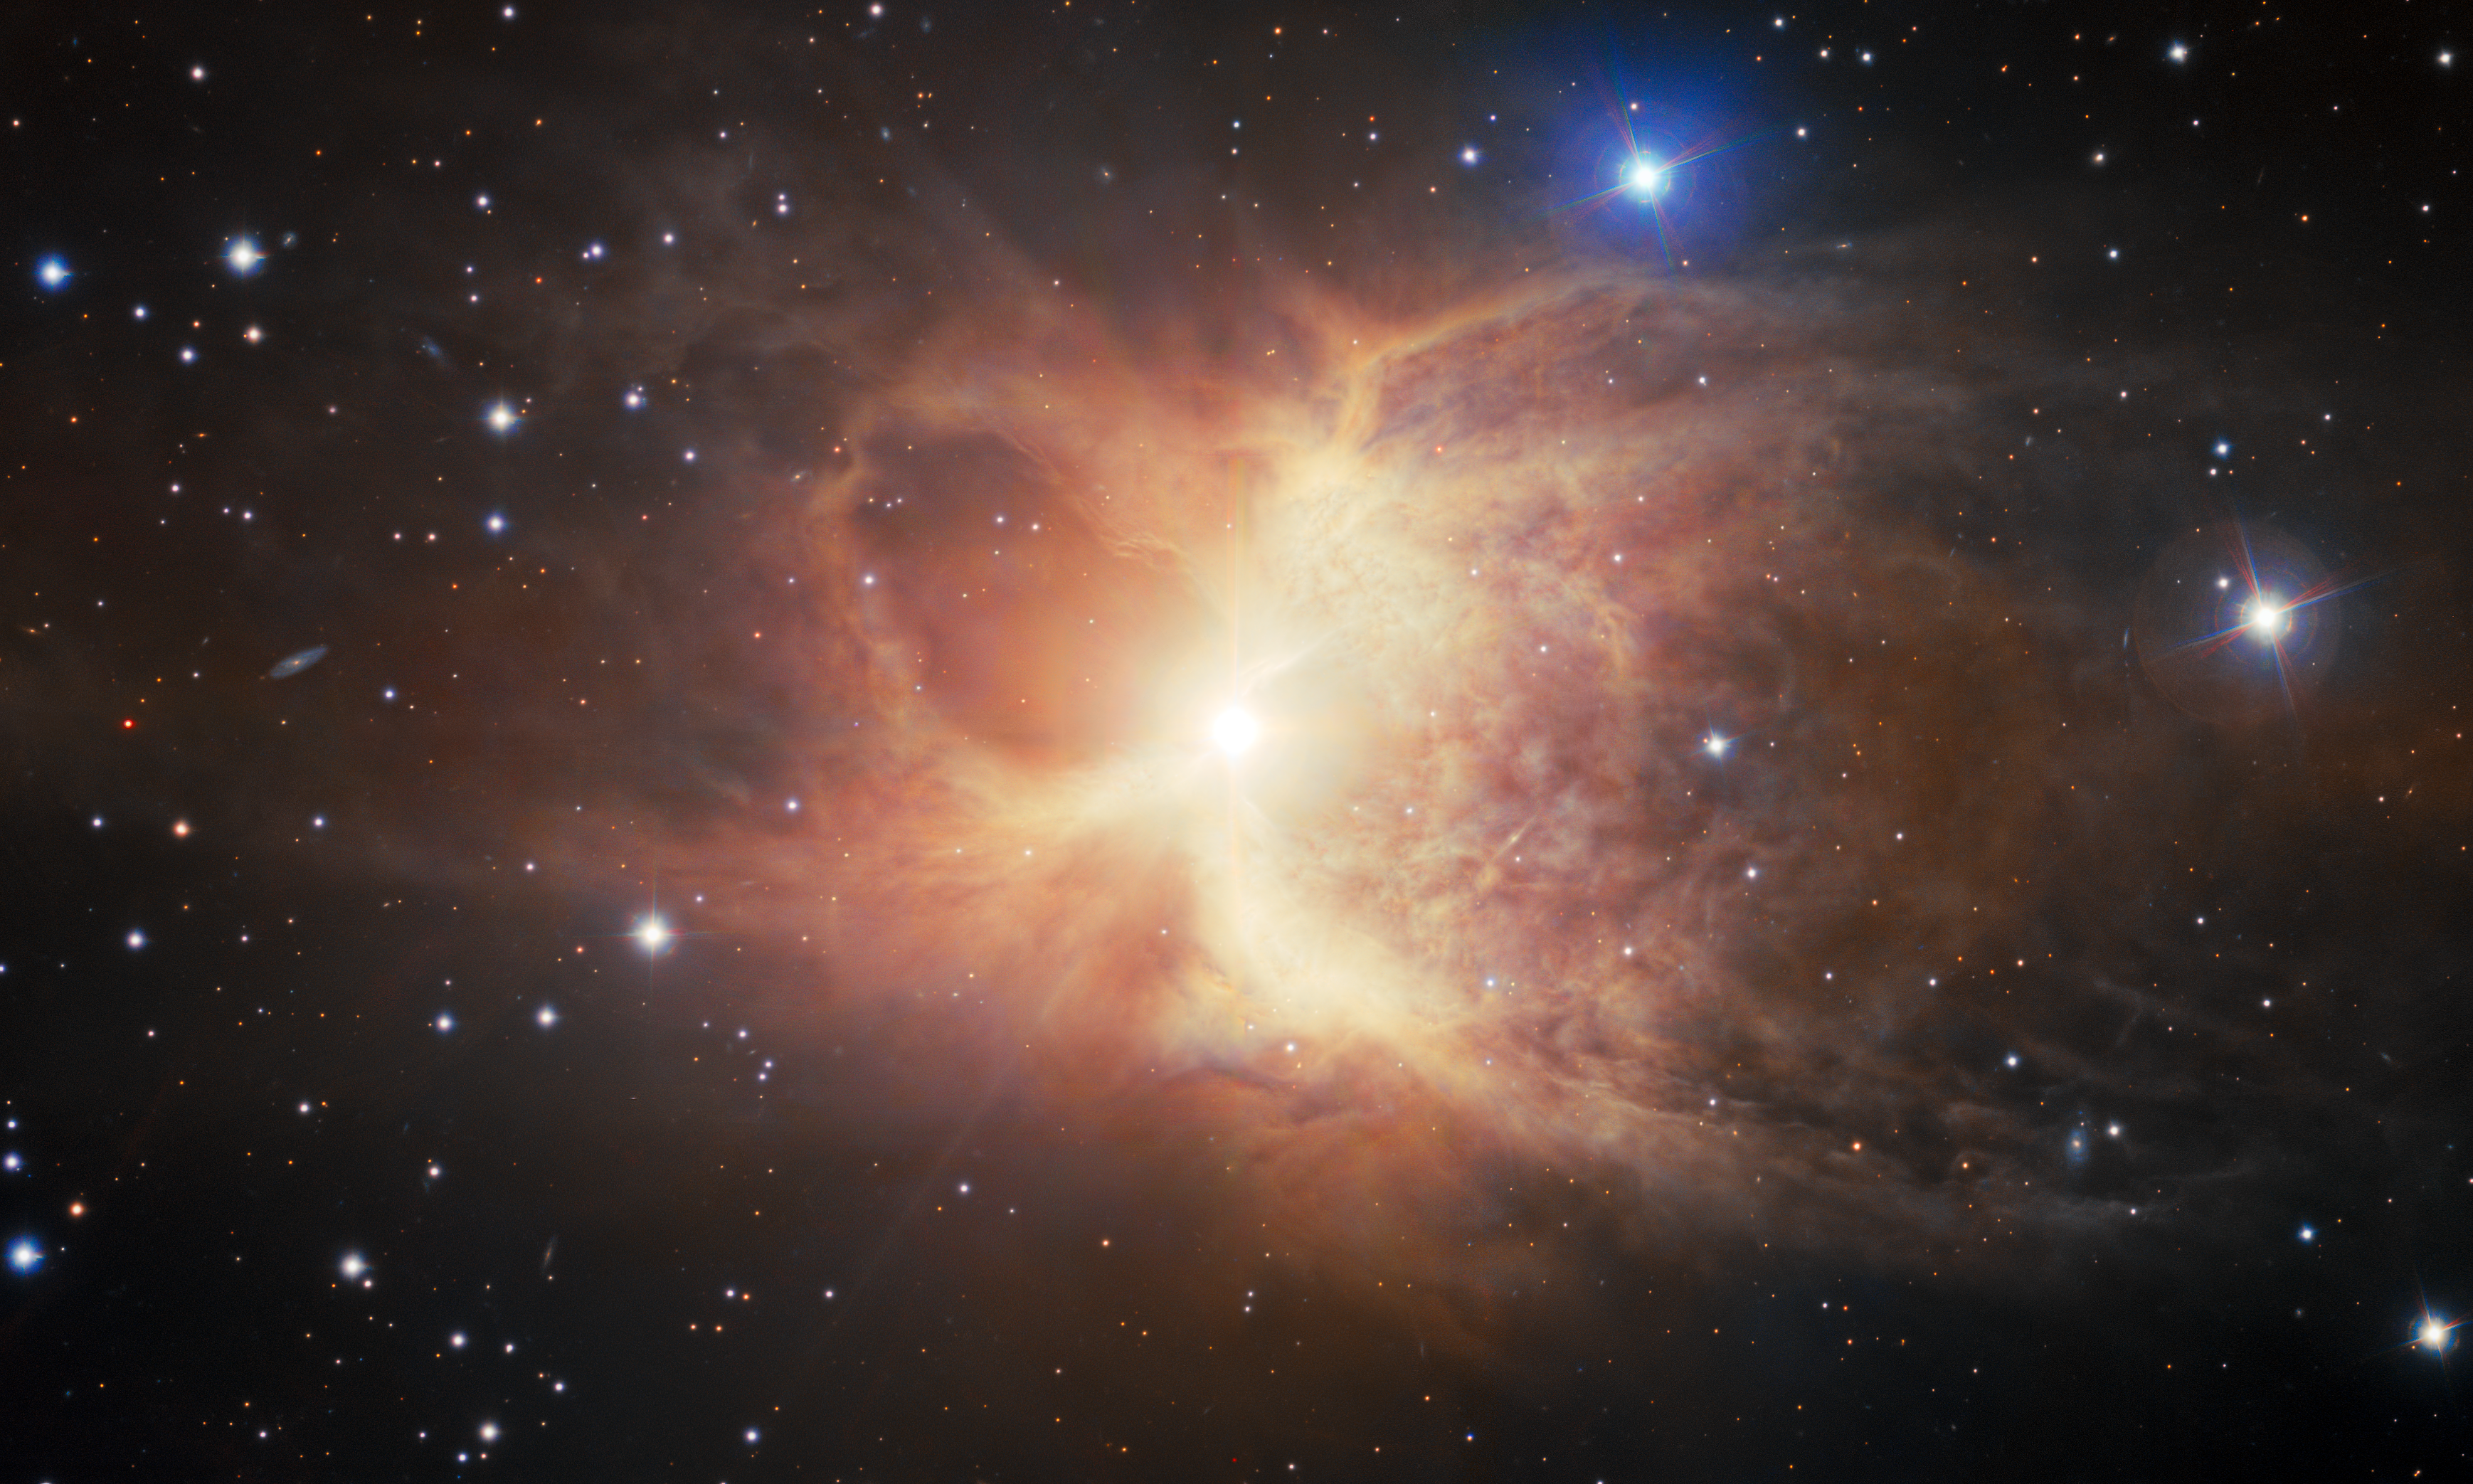

Gemini South Captures Toby Jug Nebula

A billowing pair of nearly symmetrical loops of dust and gas mark the death throes of an ancient red-giant star, as captured by Gemini South, one half of the International Gemini Observatory, operated by NSF NOIRLab. The resulting structure, said to resemble an old style of English jug, is a rarely seen bipolar reflection nebula. Evidence suggests that this object formed by the interactions between the dying red giant and a now-shredded companion star. The image was obtained by NOIRLab’s Communication, Education & Engagement team as part of the NOIRLab Legacy Imaging Program.

Credit: International Gemini Observatory/NOIRLab/NSF/AURA Image processing: T.A. Rector (University of Alaska Anchorage/NSF NOIRLab), J. Miller (Gemini Observatory/NSF NOIRLab), M. Rodriguez (Gemini Observatory/NSF NOIRLab), M. Zamani (NSF NOIRLab)